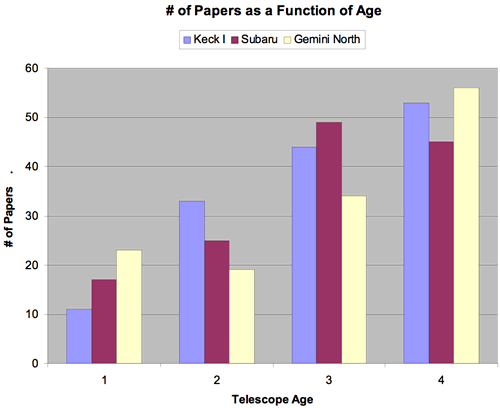

Growth comparison of papers produced by single telescopes

Growth comparison of papers produced by single telescopes: Keck I, Subaru and Gemini North during their first four years.

Credit: International Gemini Observatory/NOIRLab/NSF/AURA